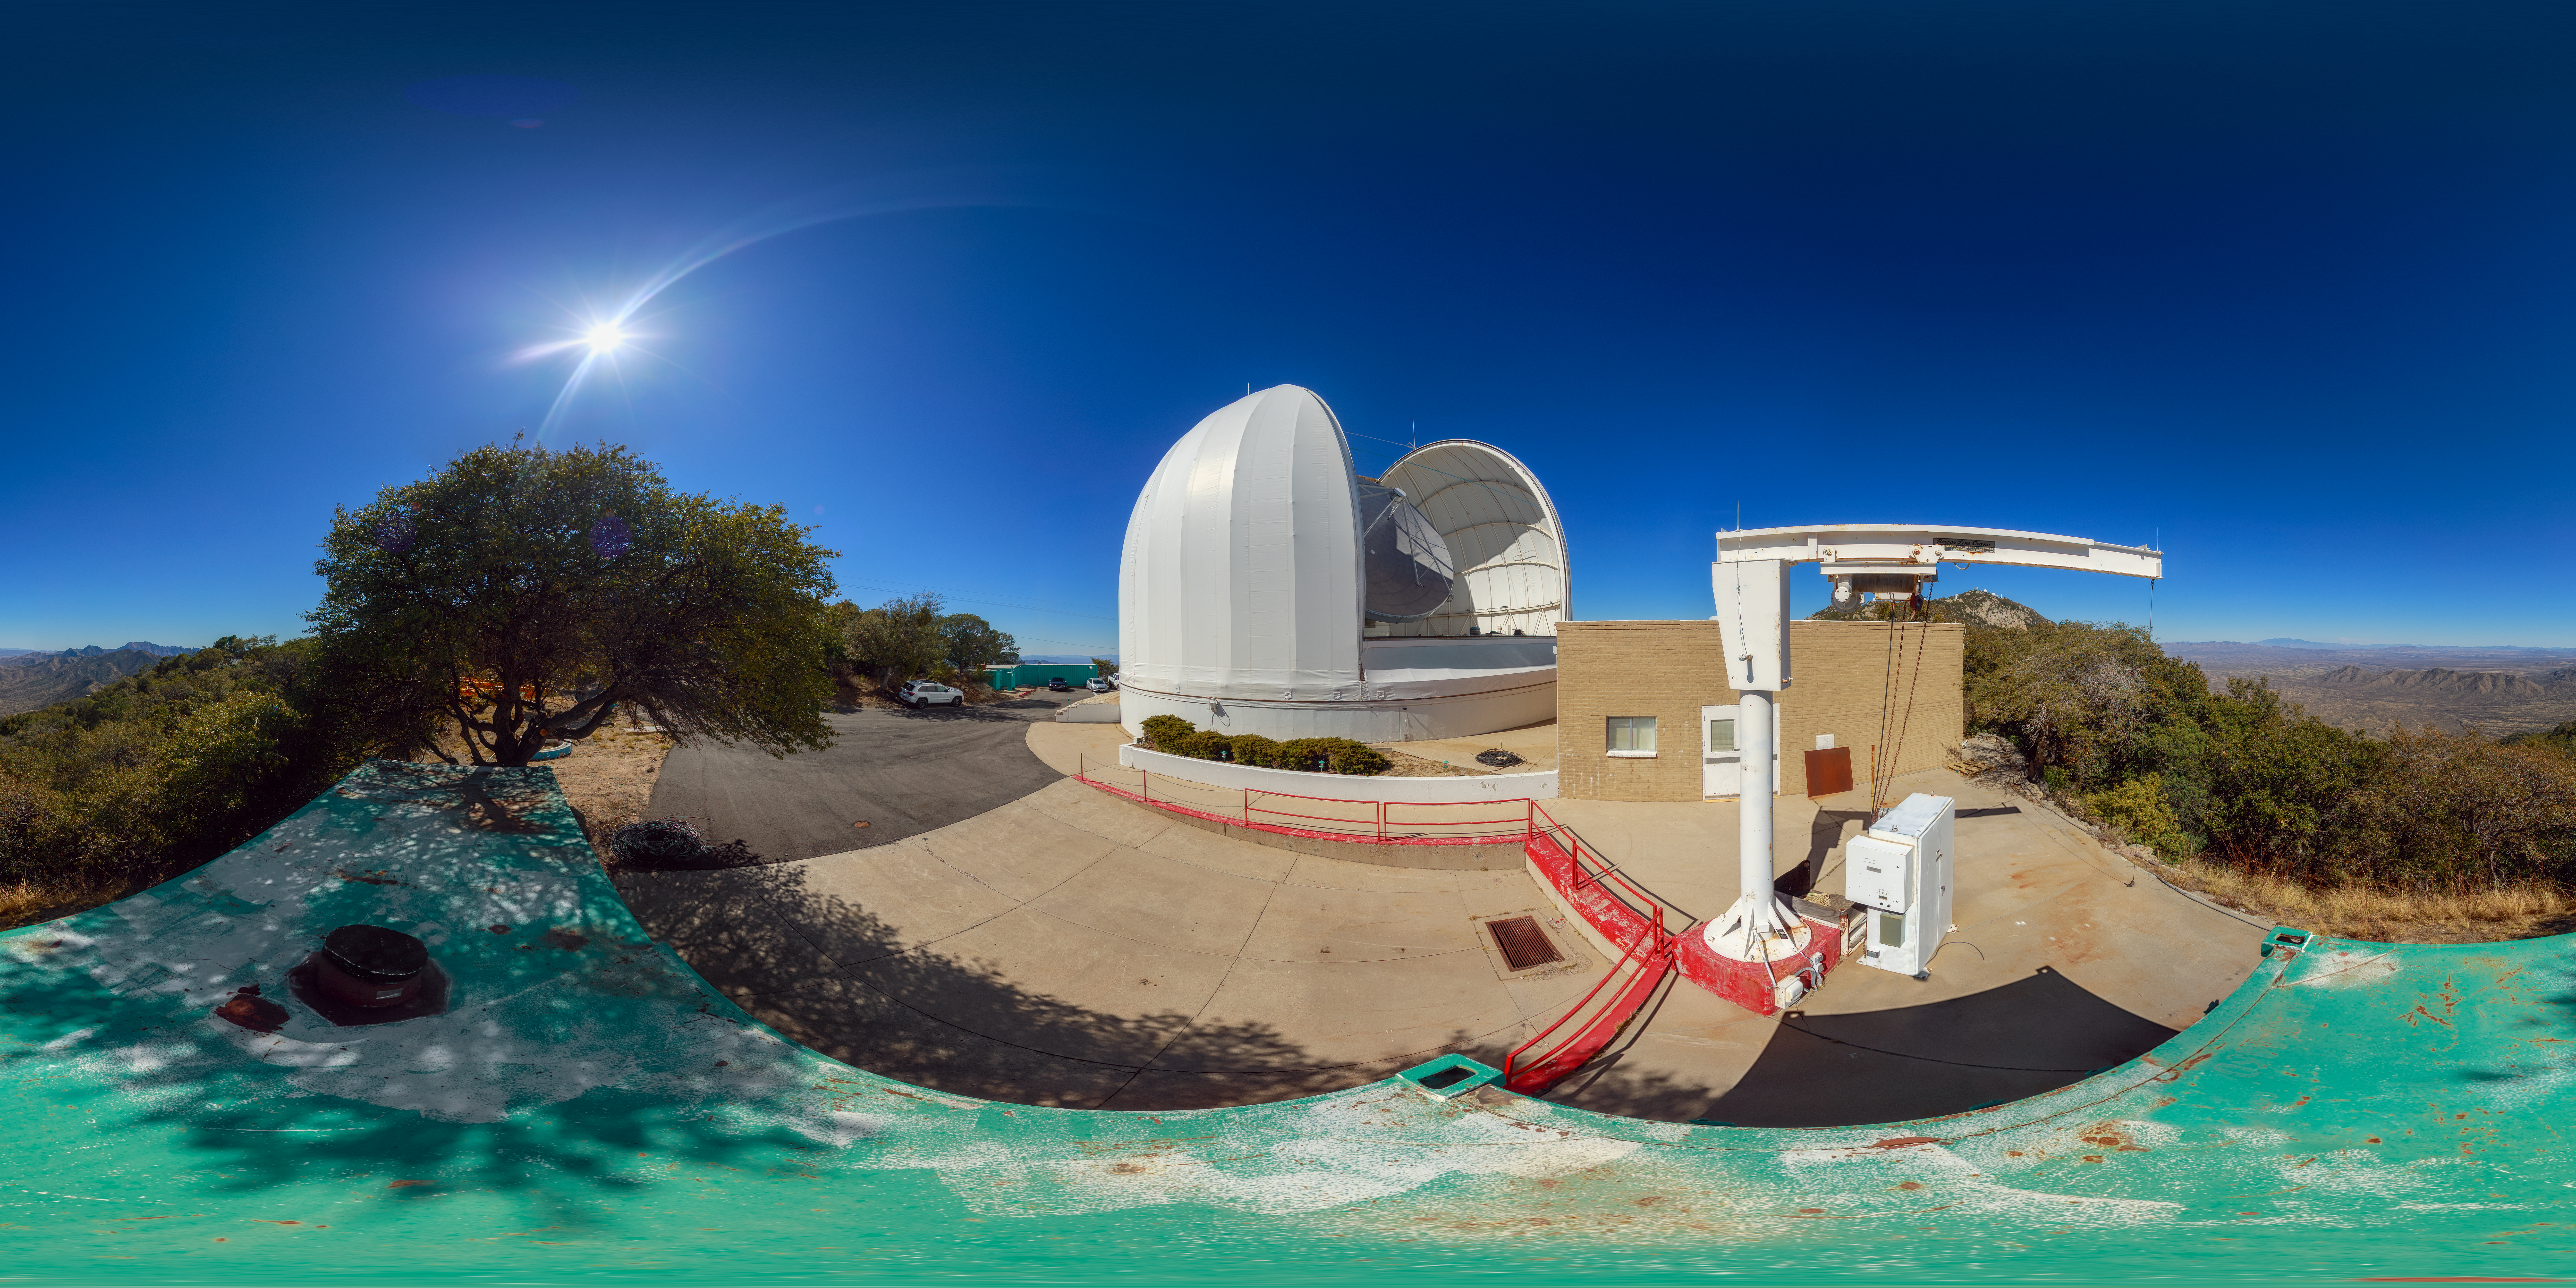

UA ARO ARO 12-meter Telescope Panorama

A 360-degree panorama view of the UA ARO ARO 12-meter Telescope at Kitt Peak National Observatory. A 360-degree fisheye version of this image can be found here.

Credit: NOIRLab/AURA/NSF/P. Horálek